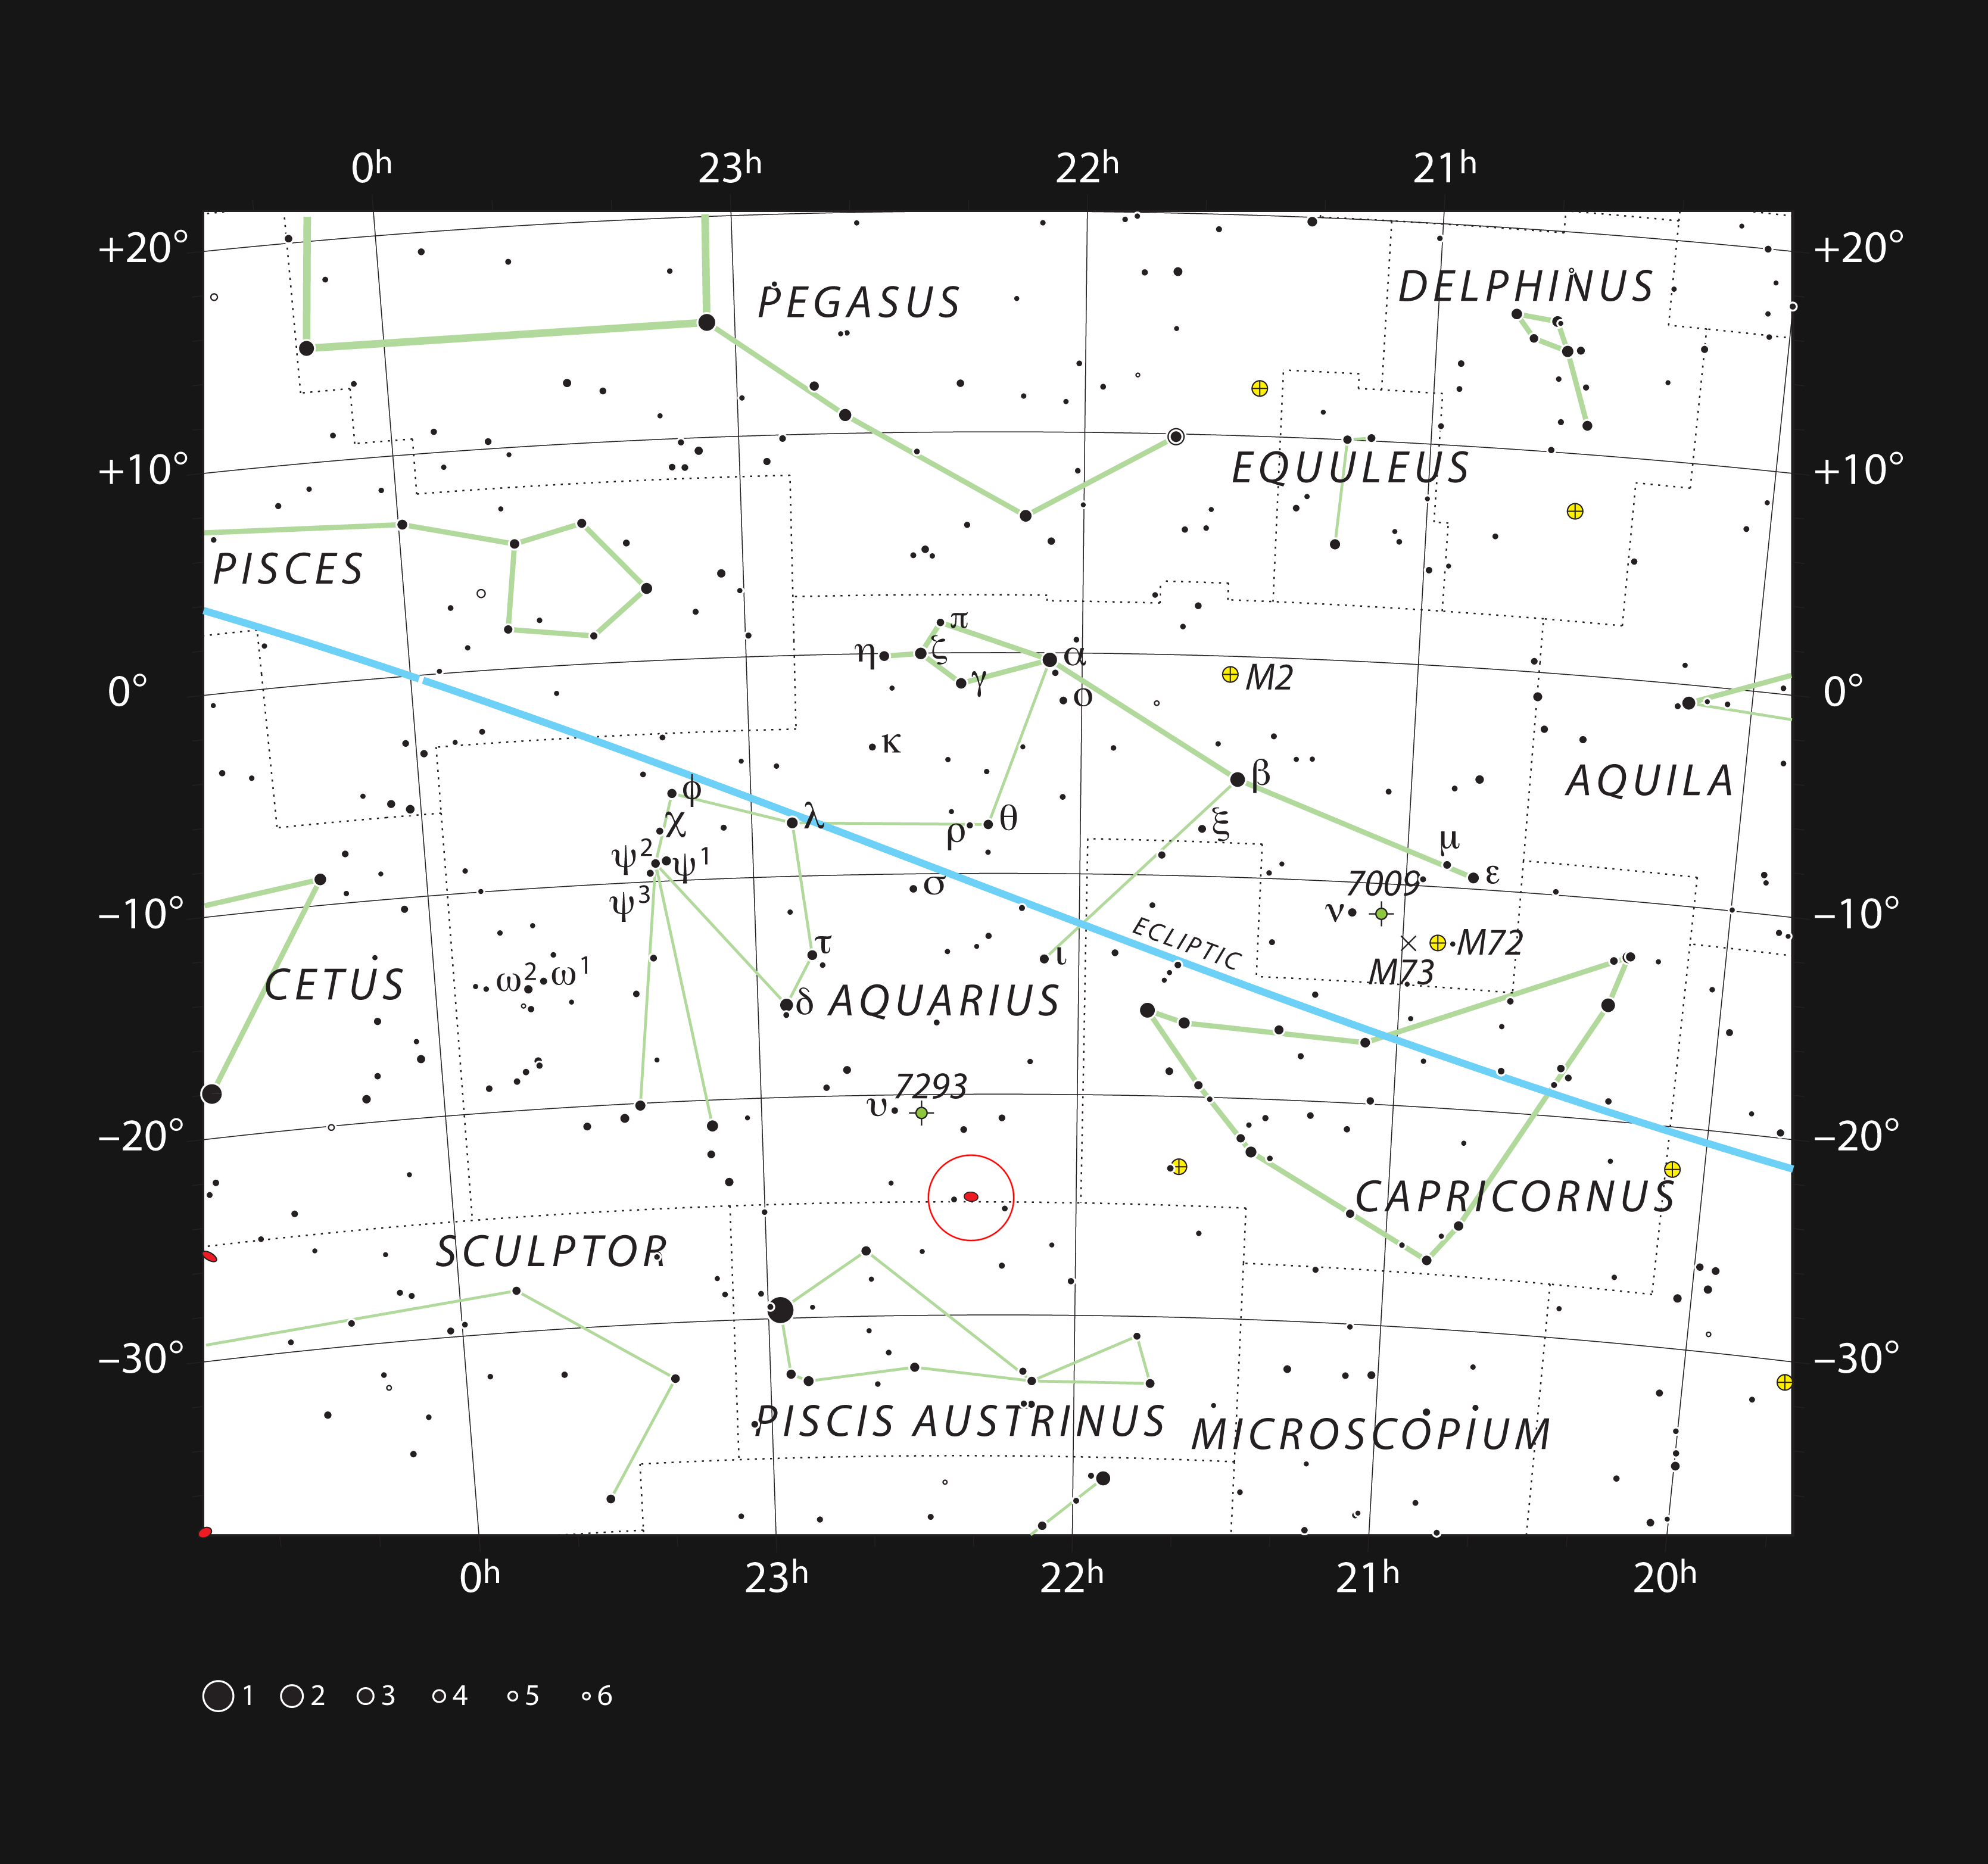

A galactic collision in the constellation of Aquarius

This chart shows the location of the galactic merger NGC 7252, known as Atoms-for-Peace, within the constellation of Aquarius (the Water Bearer). This map shows most of the stars visible to the unaided eye under good conditions and NGC 7252 itself is marked as a red oval in a circle near the bottom. This curious object is faintly visible in moderate-sized amateur telescopes.

Credit: ESO, IAU and Sky & Telescope